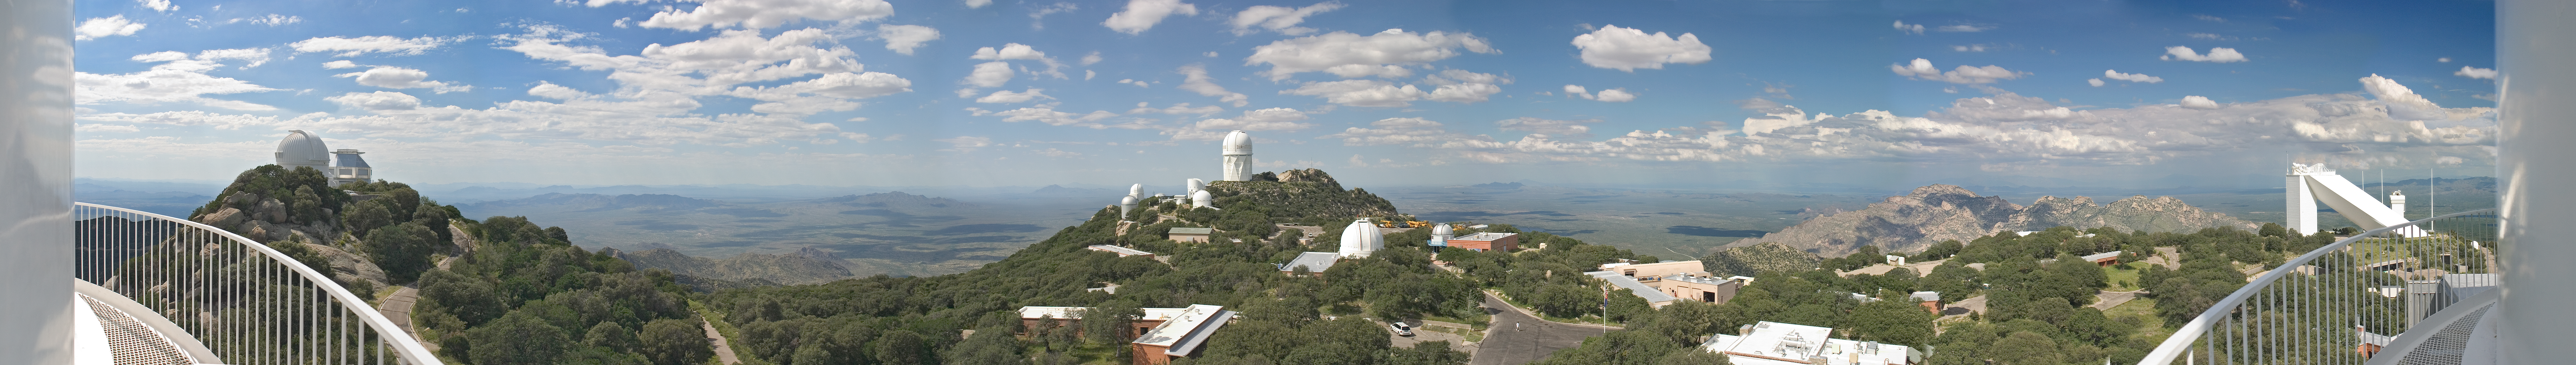

View from the catwalk of the 2.1-meter telescope

View from the catwalk of the 2.1-meter telescope at Kitt Peak National Observatory, September 7, 2005. A combination of 5 photographs stitched together in Adobe PhotoShop to create a single panorama of the mountain top.

Credit: P. Marenfeld (NOIRLab/NSF/AURA)